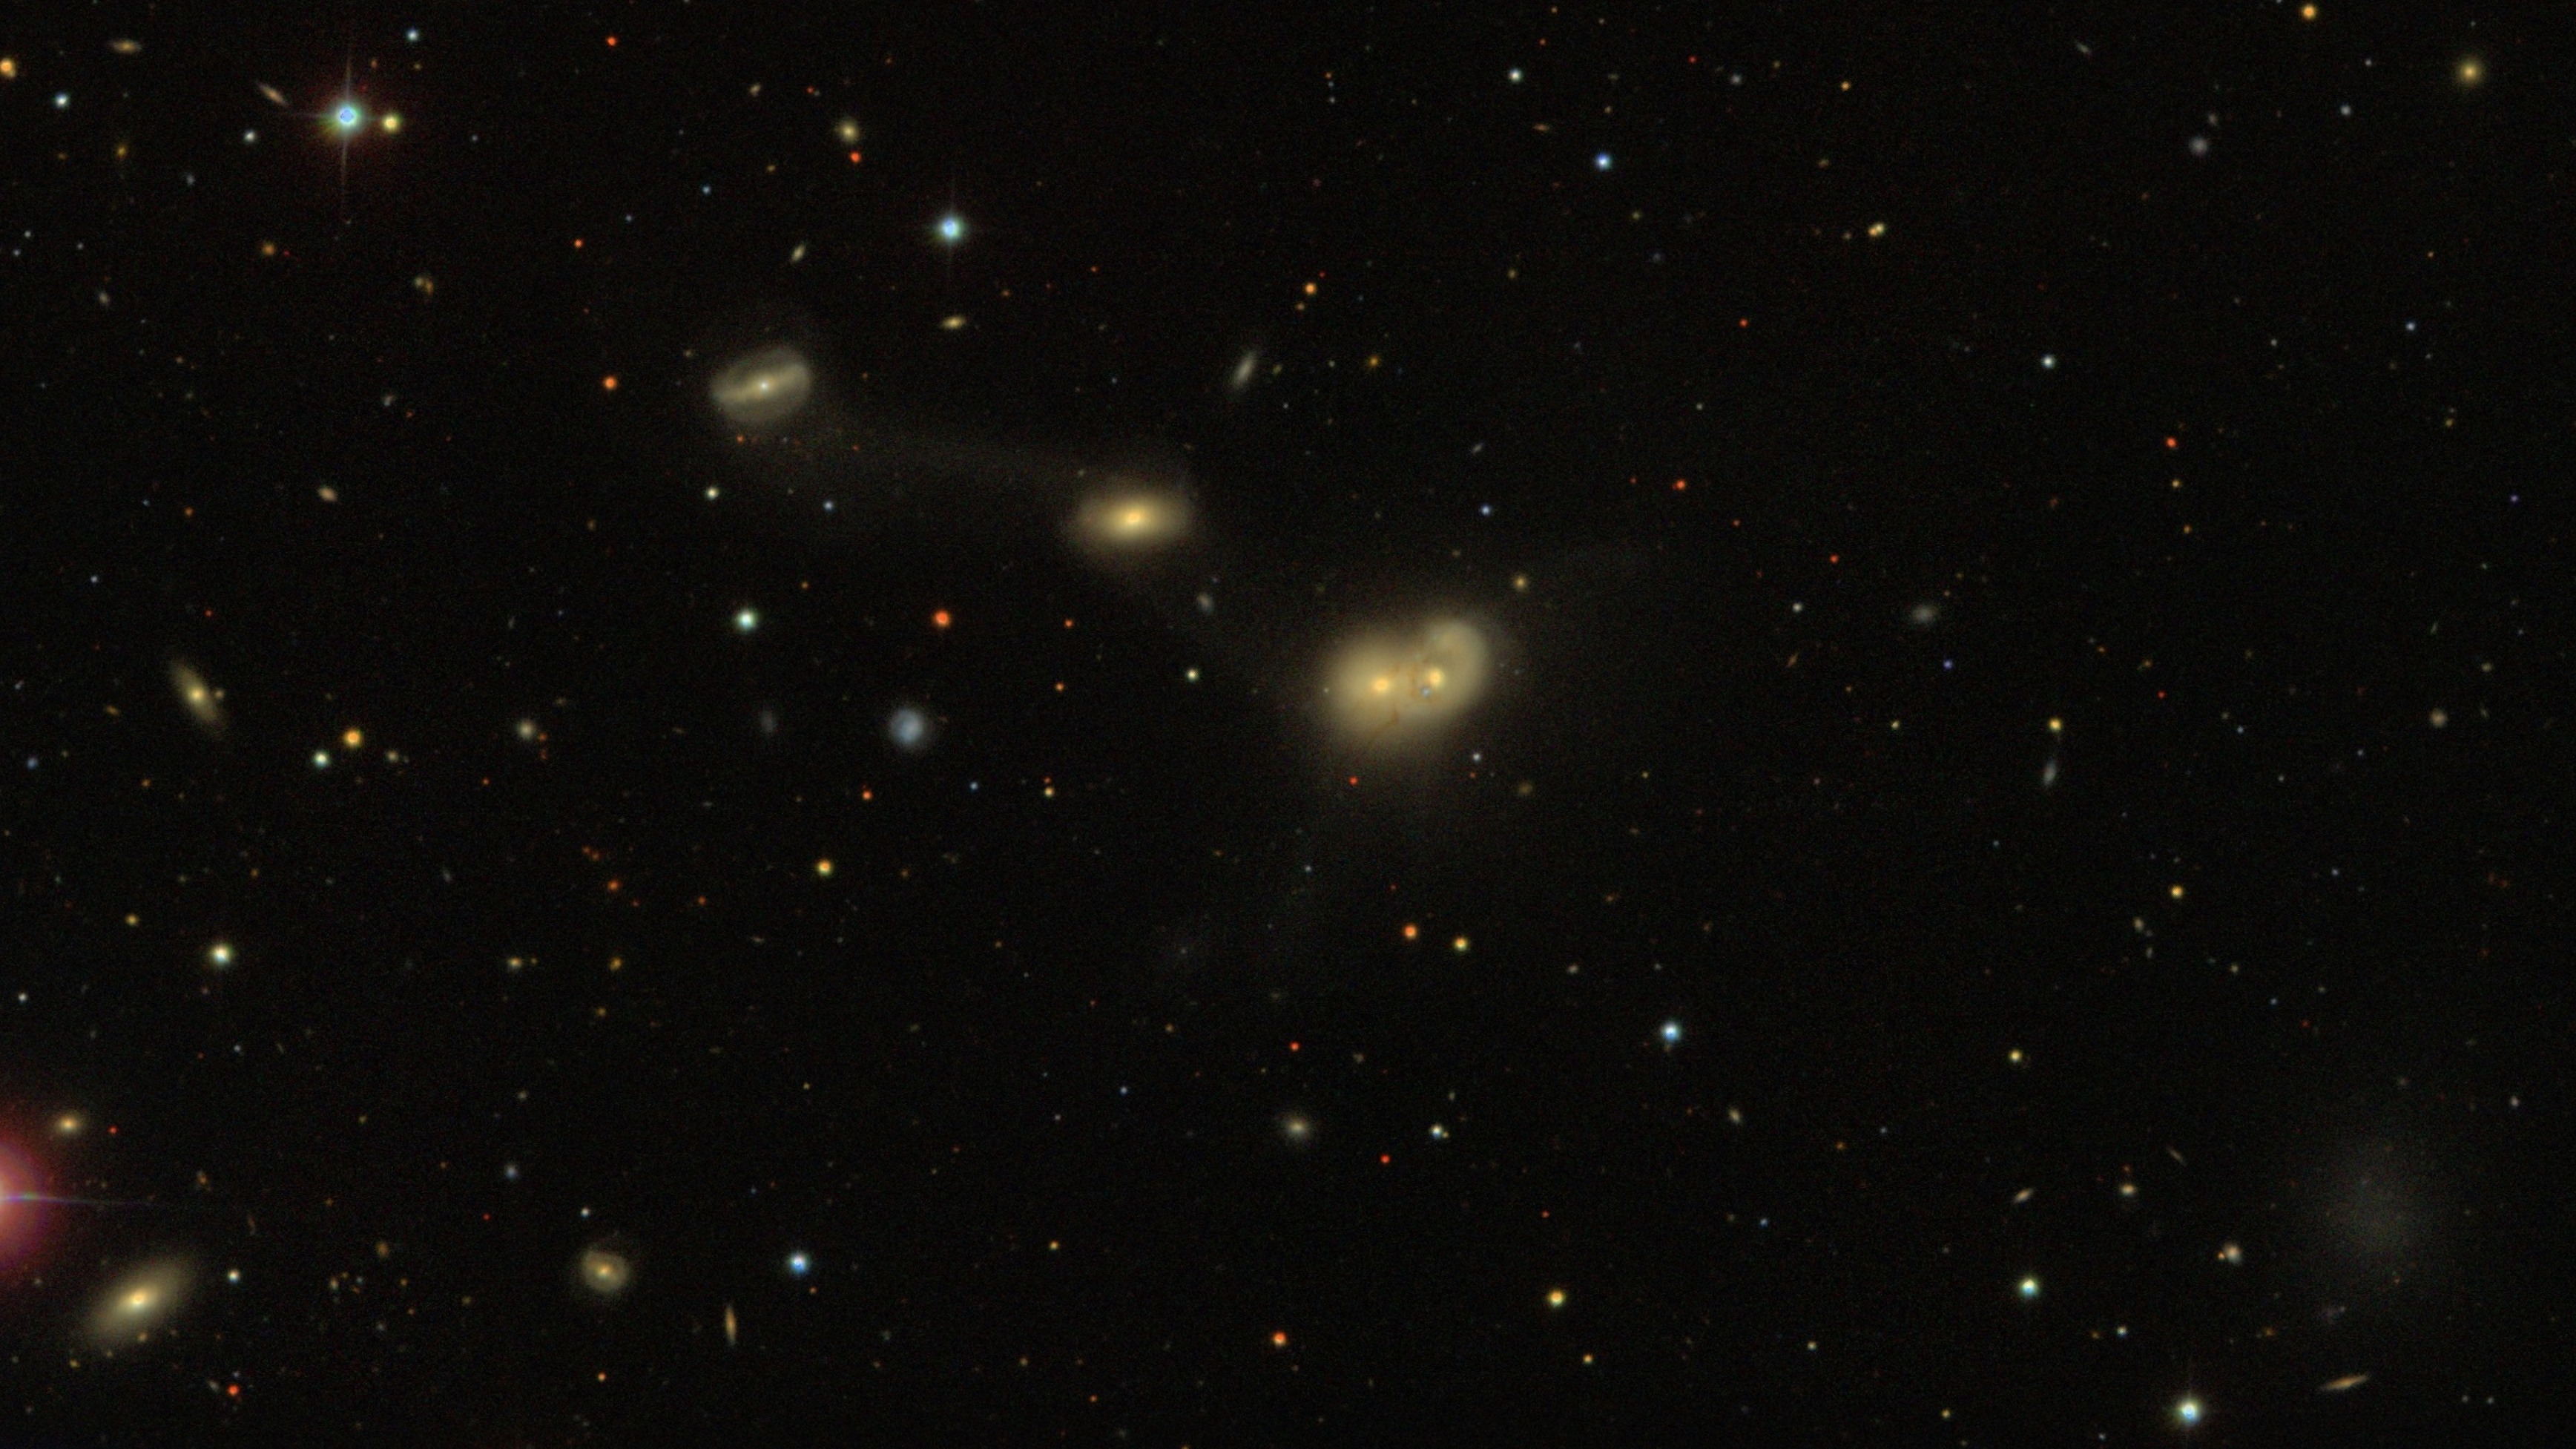

Comparing Sky Surveys over Time

This image by the Sloan Digital Sky Survey in 2000 shows RSCG 55, a captivating spectacle of gravitationally intertwined galaxies in the constellation Virgo.

Credit: DESI Legacy Imaging Surveys/LBNL/DOE & KPNO/CTIO/NOIRLab/NSF/AURAImage processing: T.A. Rector (University of Alaska Anchorage/NSF NOIRLab), D. de Martin (NSF NOIRLab) & M. Zamani (NSF NOIRLab)